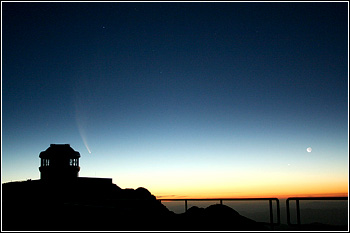

Comet McNaught

Credit: NOIRLab